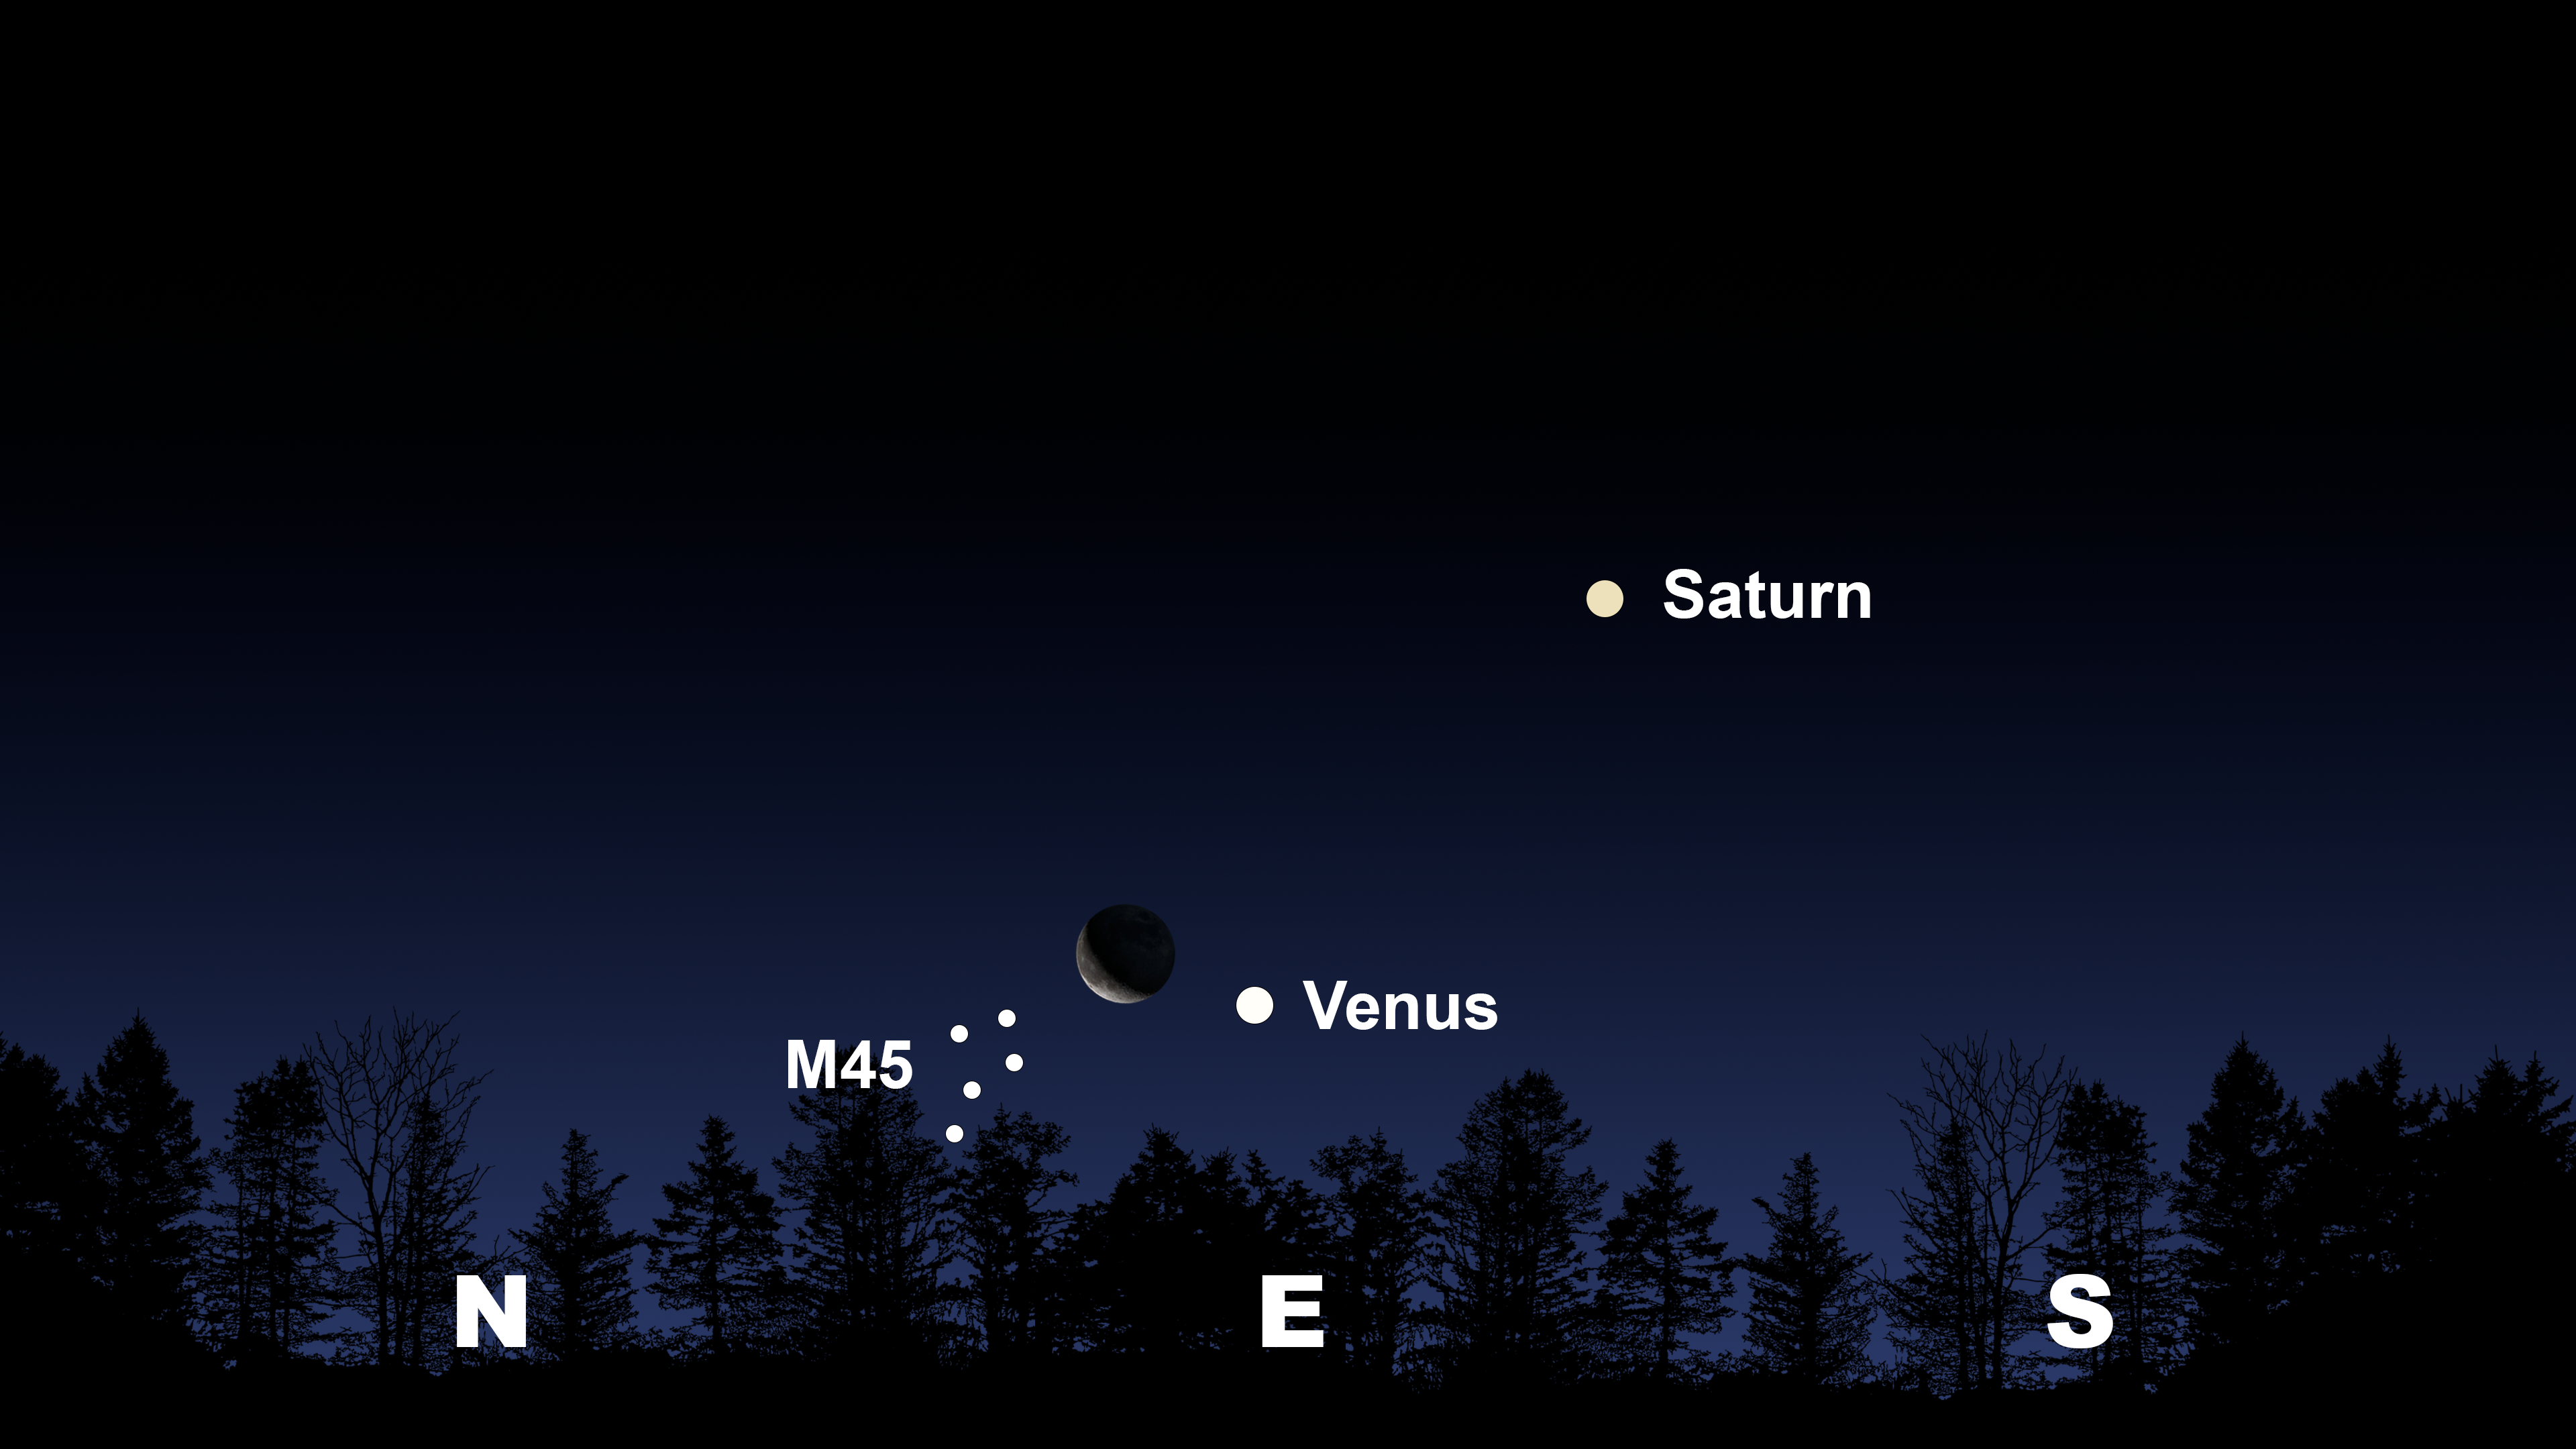

The morning sky from Tucson about an hour before sunrise. Hilo will have a similar view

The morning sky from Tucson about an hour before sunrise. Hilo will have a similar view. From La Serena, the scene will be shifted farther toward the northeast.

Credit: NOIRLab/NSF/AURA/Stellarium/J. Davis